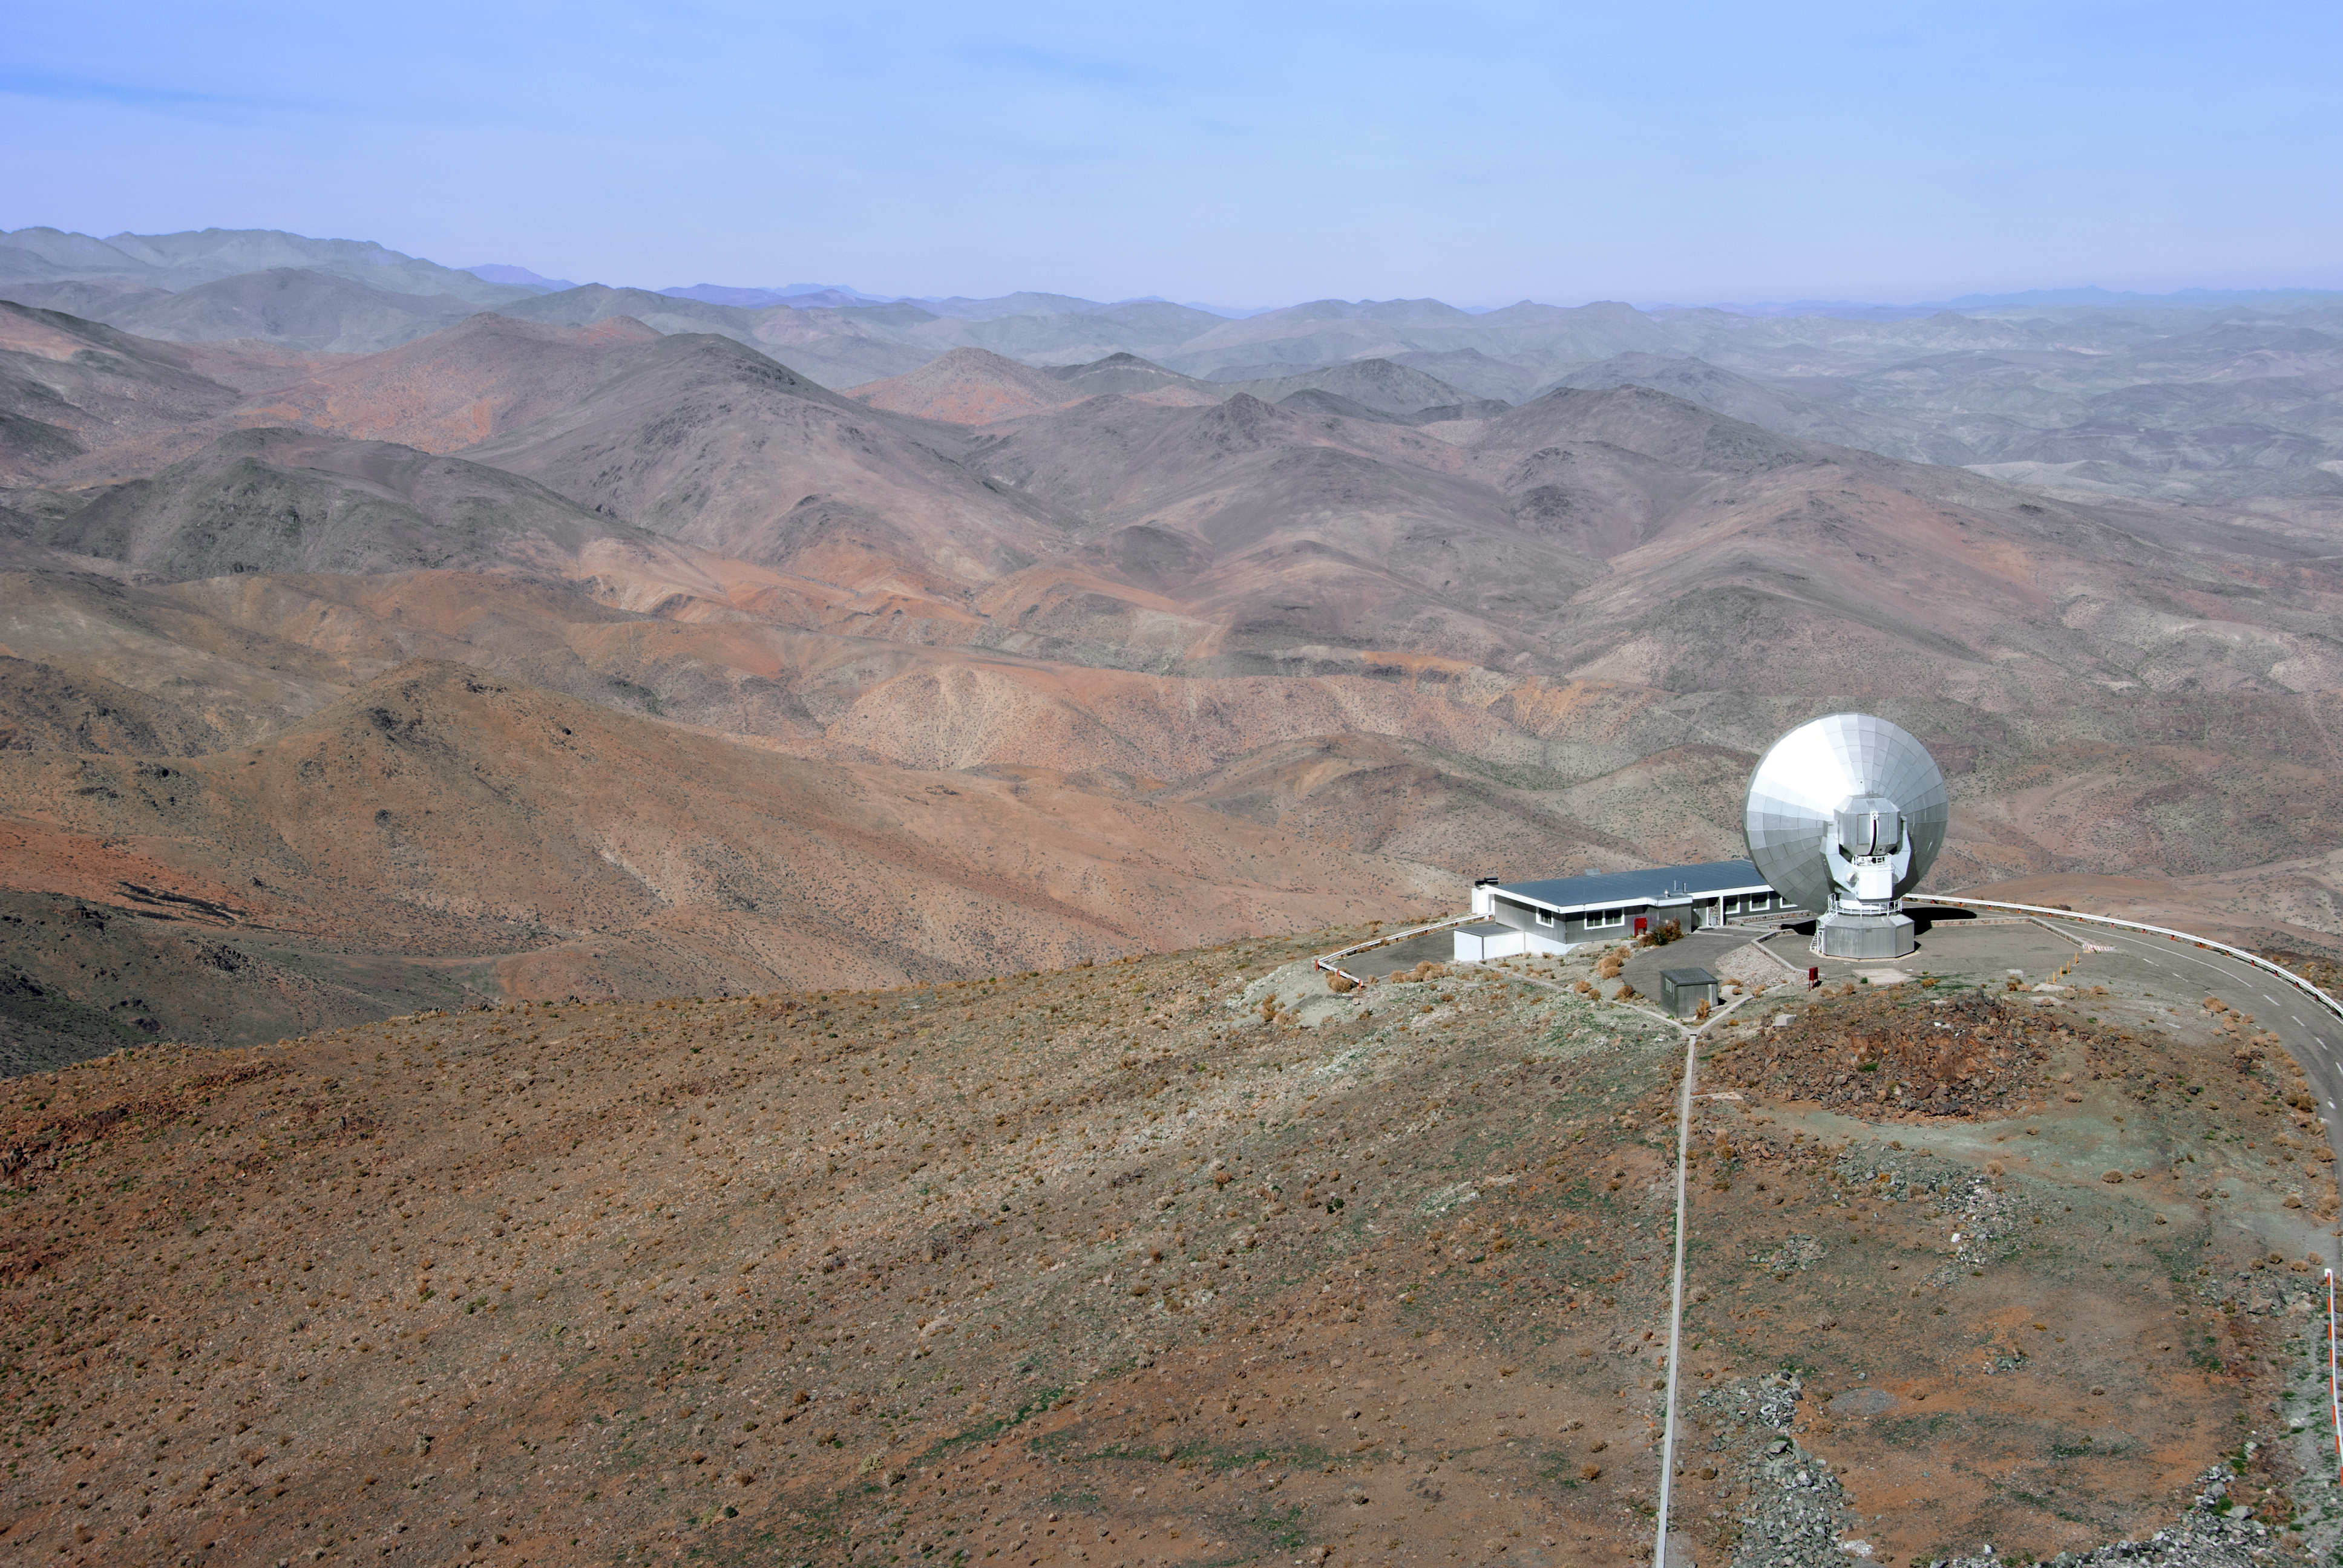

SEST atop La Silla

The Swedish–ESO Submillimetre Telescope (SEST) overlooks the dramatic terrain of the Chilean Atacama Desert from atop the La Silla Observatory in this spectacular shot from northern Chile.

SEST was the only large sub-millimetre telescope in the southern hemisphere at the time of first light. It was decommissioned in 2003, and superseded by APEX and ALMA on the Chajnantor Plateau.

Credit: Claudia Schnugg/Ars Electronica/ESO